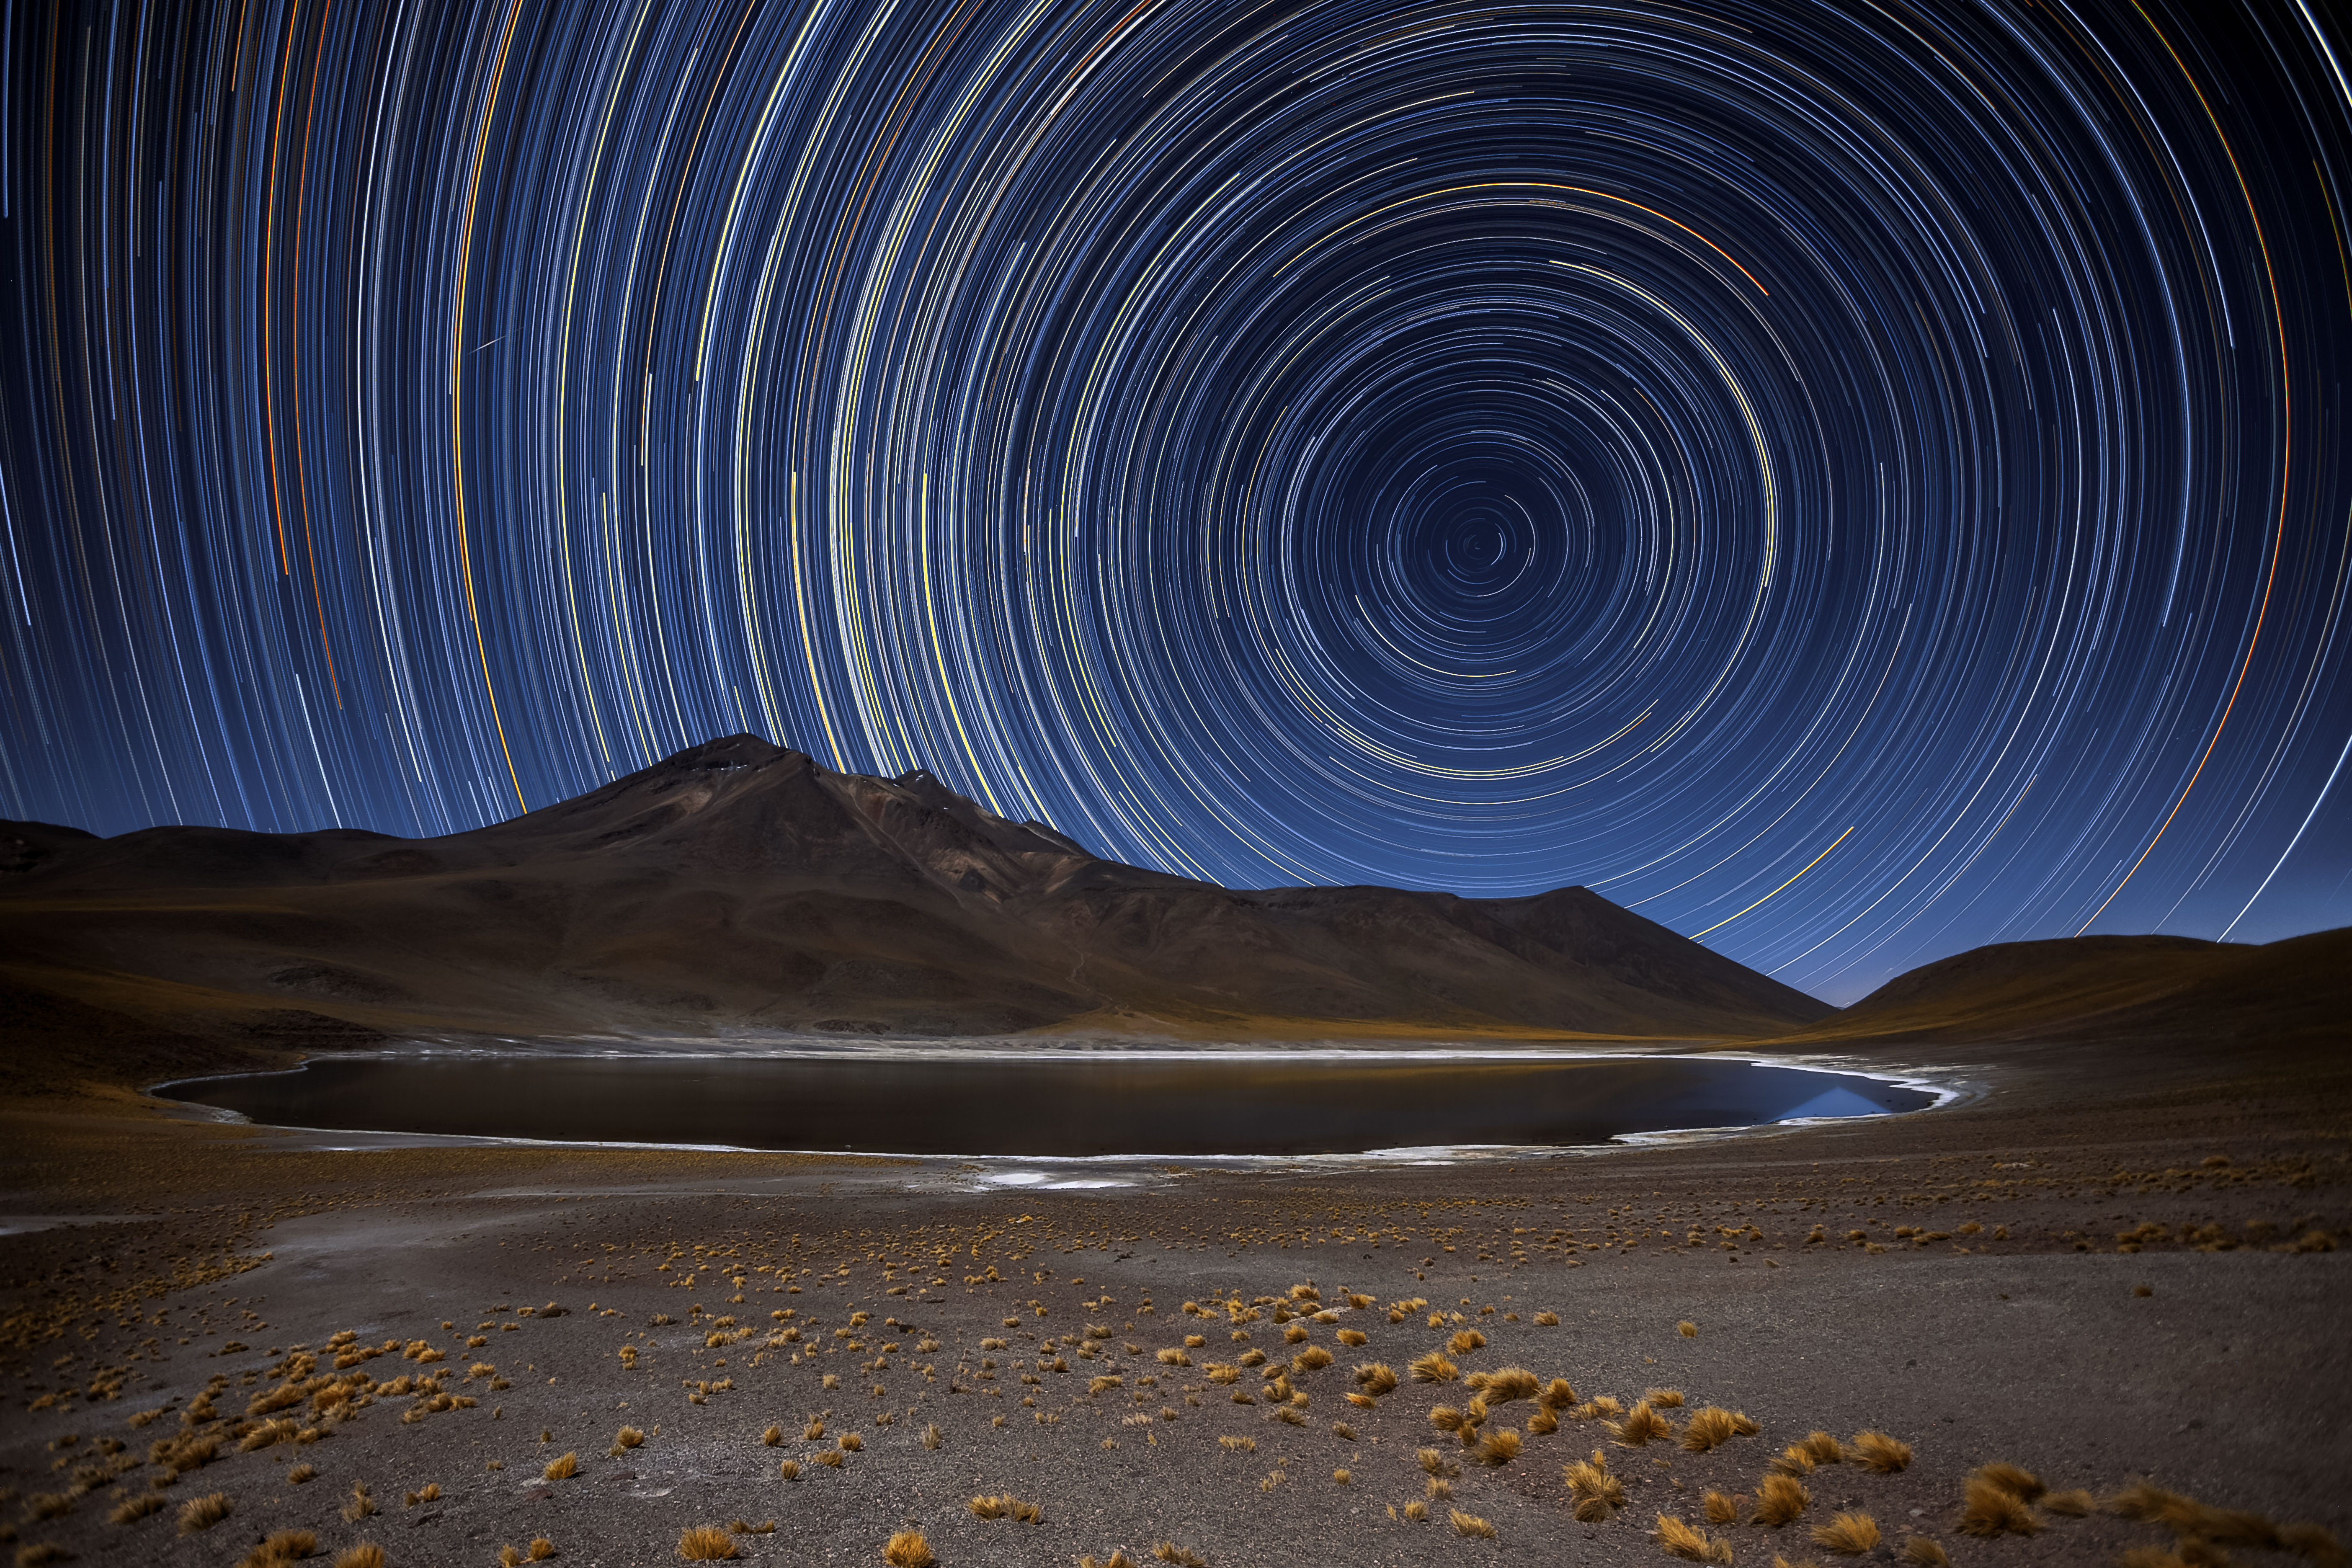

All in a spin

Science and art unite in this beautiful photograph, taken in Chile’s Atacama Desert by ESO Photo Ambassador Adhemar M. Duro Jr.

To create this visual masterpiece Adhemar pointed his camera at the sky’s south pole, the point at the centre of all the bright arcs and circles. All the stars in the night sky revolve around this point. Over a period of several hours, this motion creates star trails, with each individual star tracing out a circle on the sky. These trails display the various brightnesses and colours of each star, creating a captivating scene! Towards the top left of the image, you can see a short, bright streak of light cutting across the trails — this is caused by a meteor, burning up in a flash of light as it enters Earth’s atmosphere.

The desert’s harsh and arid landscape, illuminated here by the light from the stars themselves, is the perfect place to view the night sky. Because of the location’s favourable conditions several telescopes are hosted here, including ESO’s Very Large Telescope, ESO’s Visible and Infrared Survey Telescope for Astronomy (VISTA), and the forthcoming European Extremely Large Telescope, which is currently under construction atop Cerro Armazones.

Credit: A. Duro/ESO